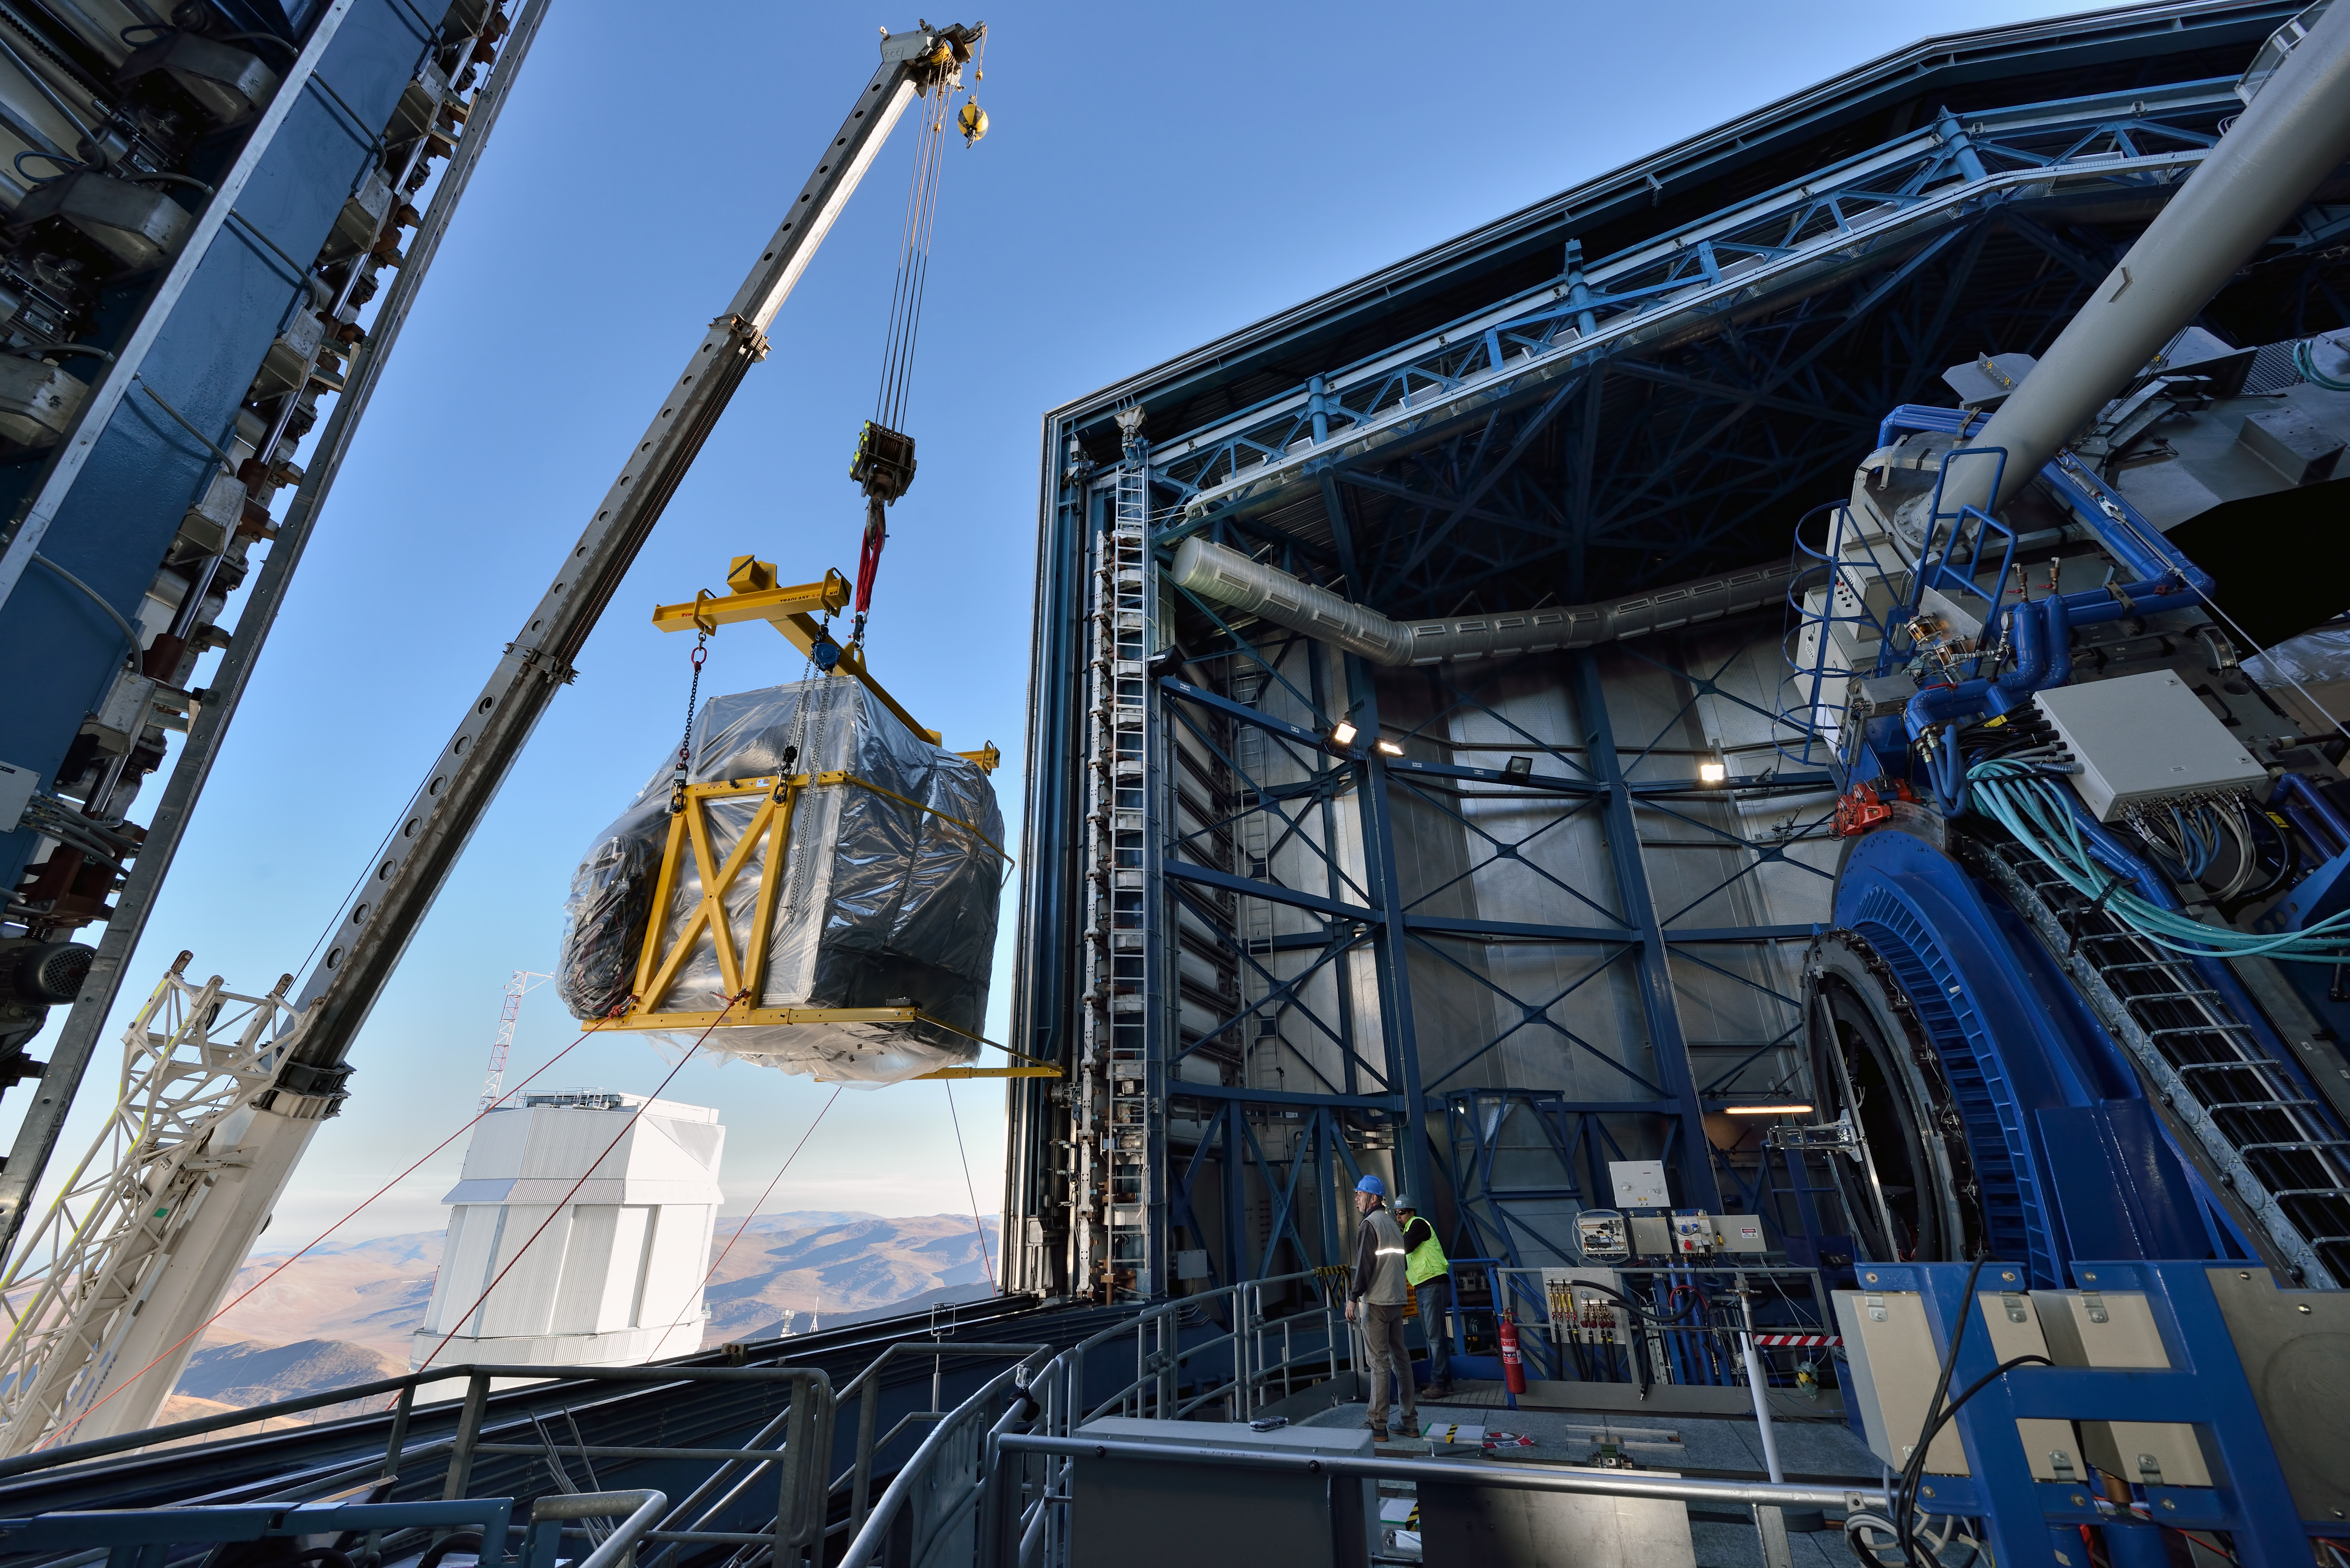

Installation of VLT instrument MUSE

The second generation VLT instrument, MUSE being installed.

Credit: G. Hüdepohl (atacamaphoto.com)/ESO